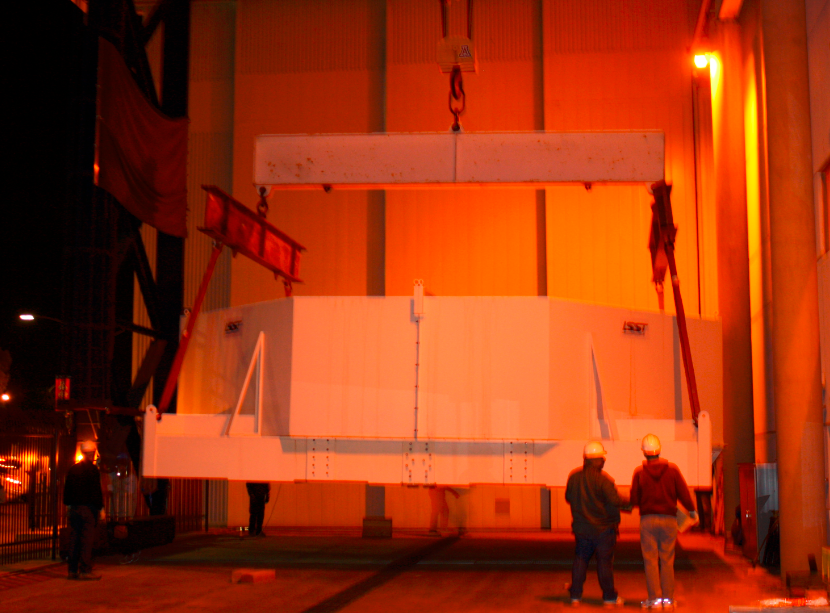

M1M3 Box Arrives at Mirror Lab

The 72,620 pound Primary/Tertiary Mirror (M1M3) shipping container was successfully transported from CAID Industries in Tucson to the Richard F. Caris Mirror Lab (formerly known as SOML). The 30ft x 30ft oversize load departed at 4am, escorted by four Tucson police cars and two pilot vehicles. Offloading was completed by 5:30am. Once Final Acceptance Testing is completed, M1M3 will be stored locally in Tucson for final integrated testing prior to shipment to the summit facility in Chile.

Credit: Rubin Observatory/NSF/AURA